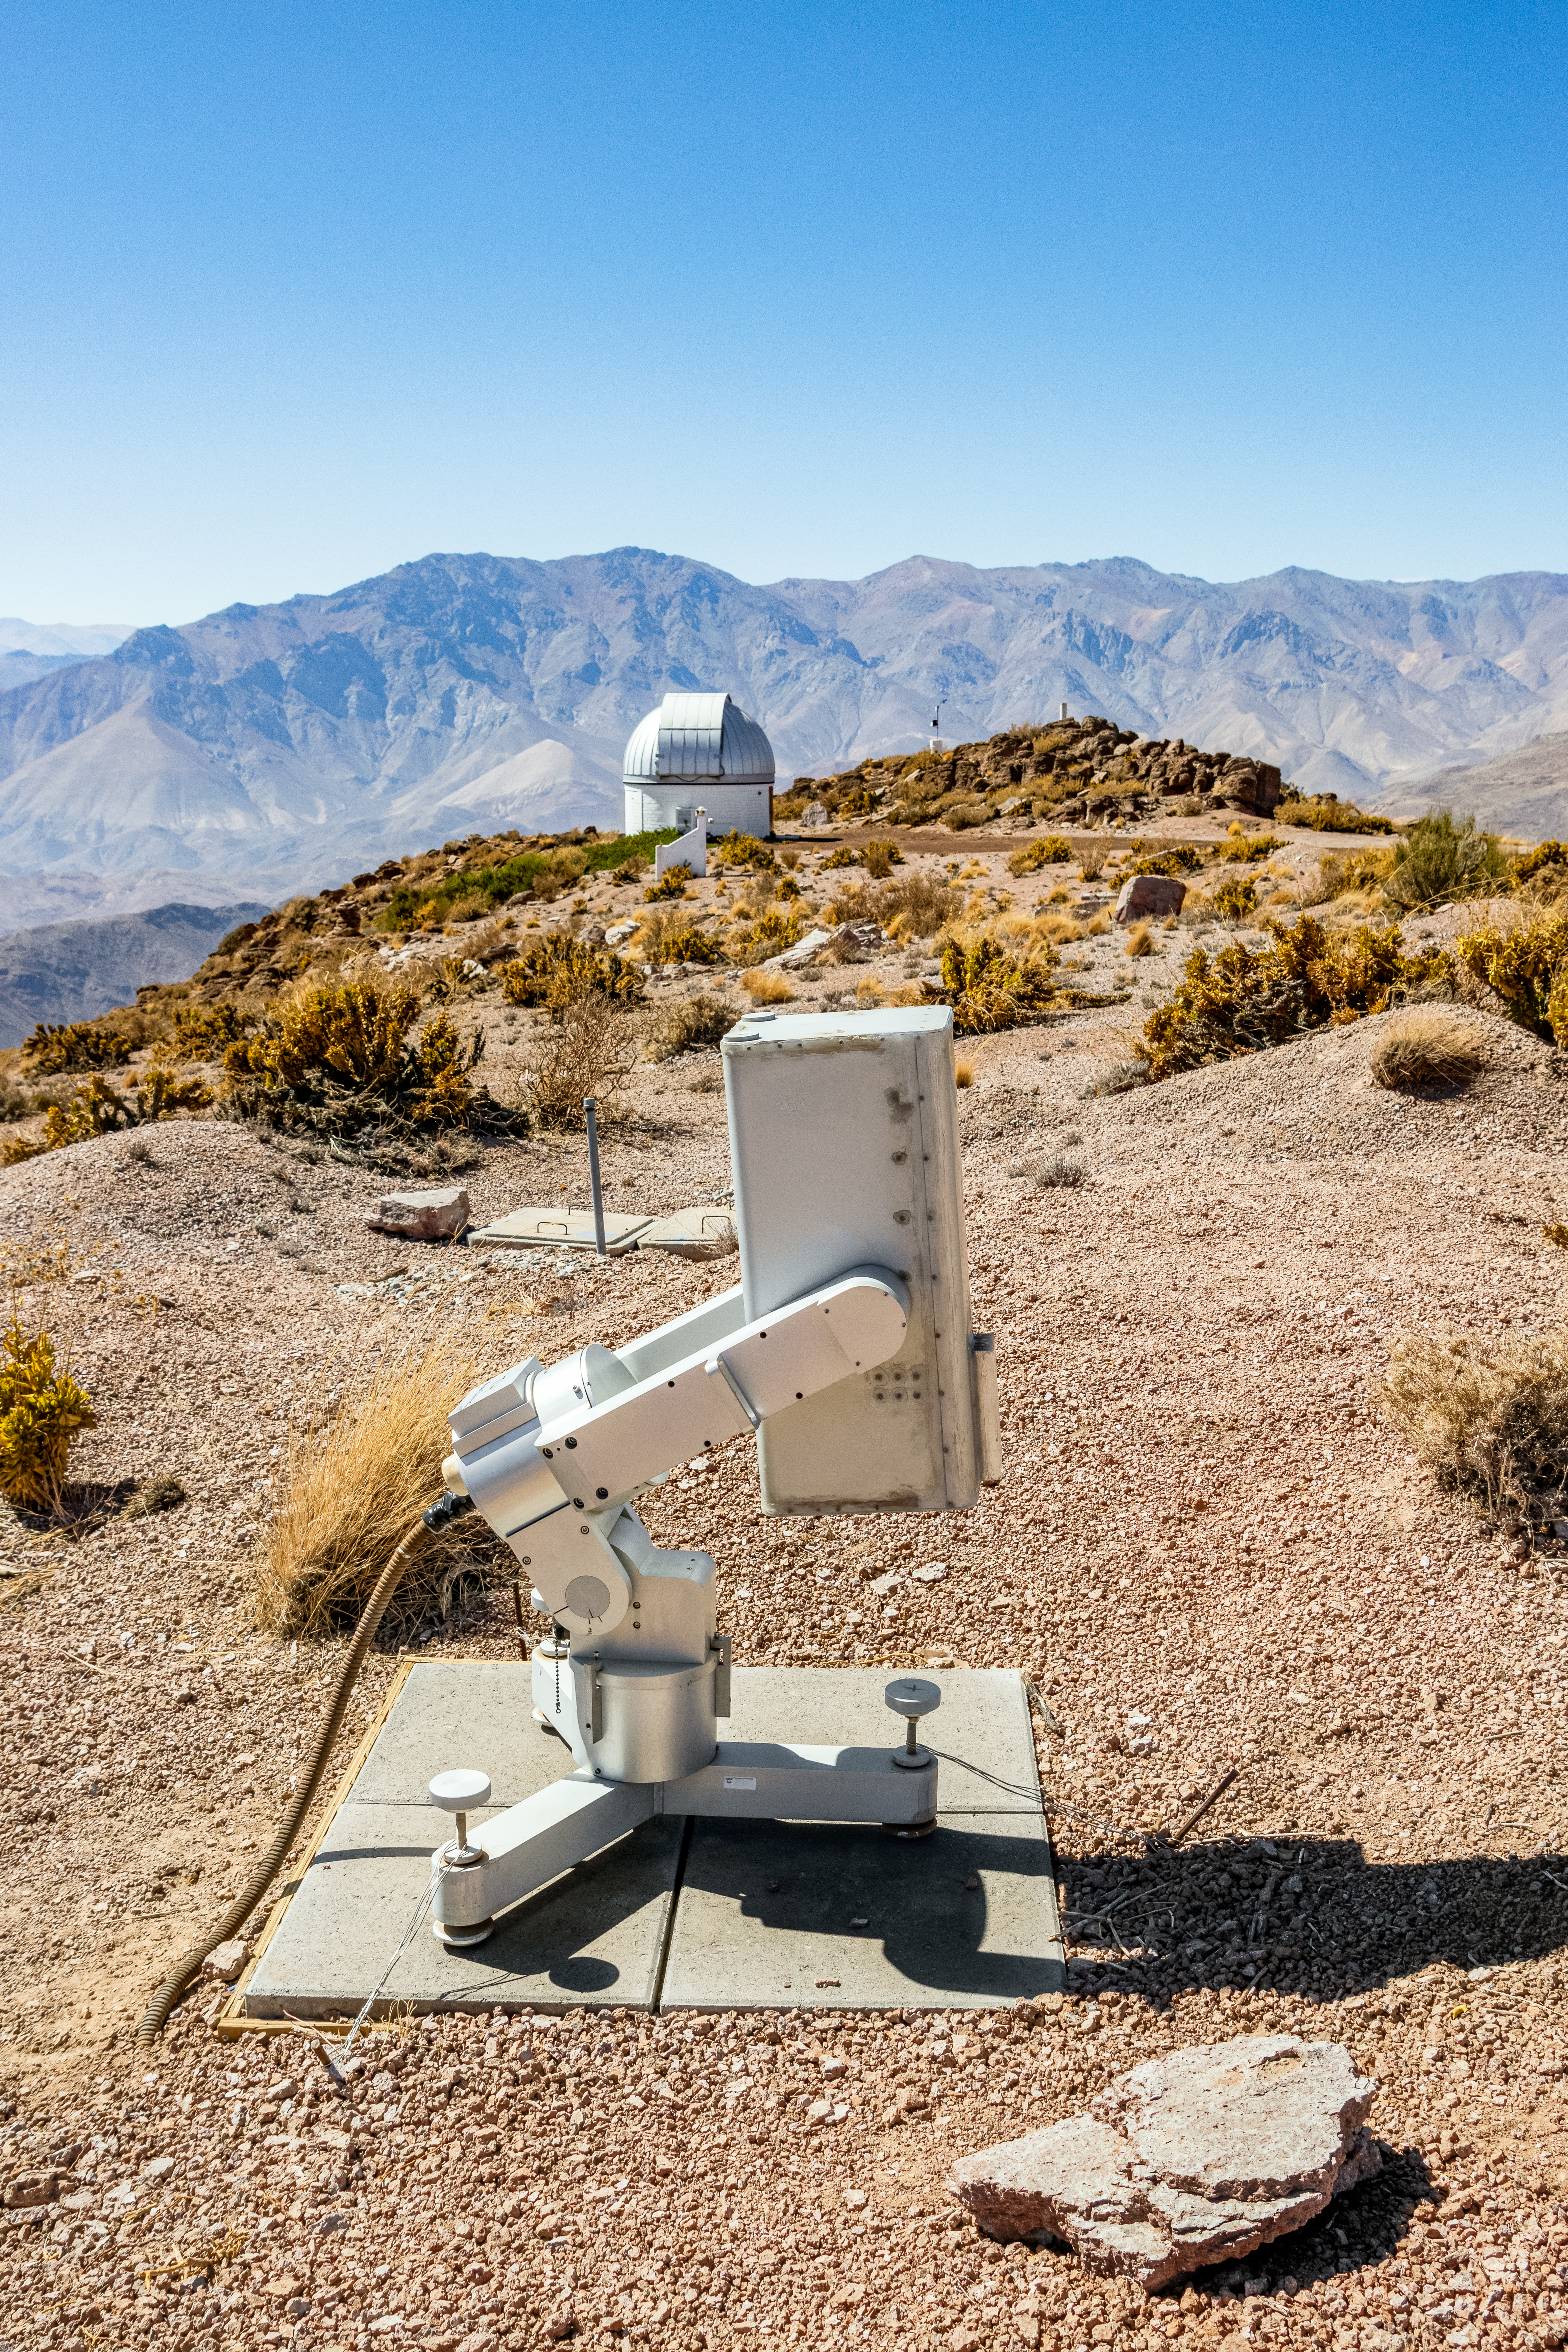

MicroObservatory Donald

The MicroObservatory Donald telescope at Cerro Tololo Inter-American Observatory, with the SARA Cerro Tololo Telescope visible in the background.

Credit: CTIO/NOIRLab/NSF/AURA